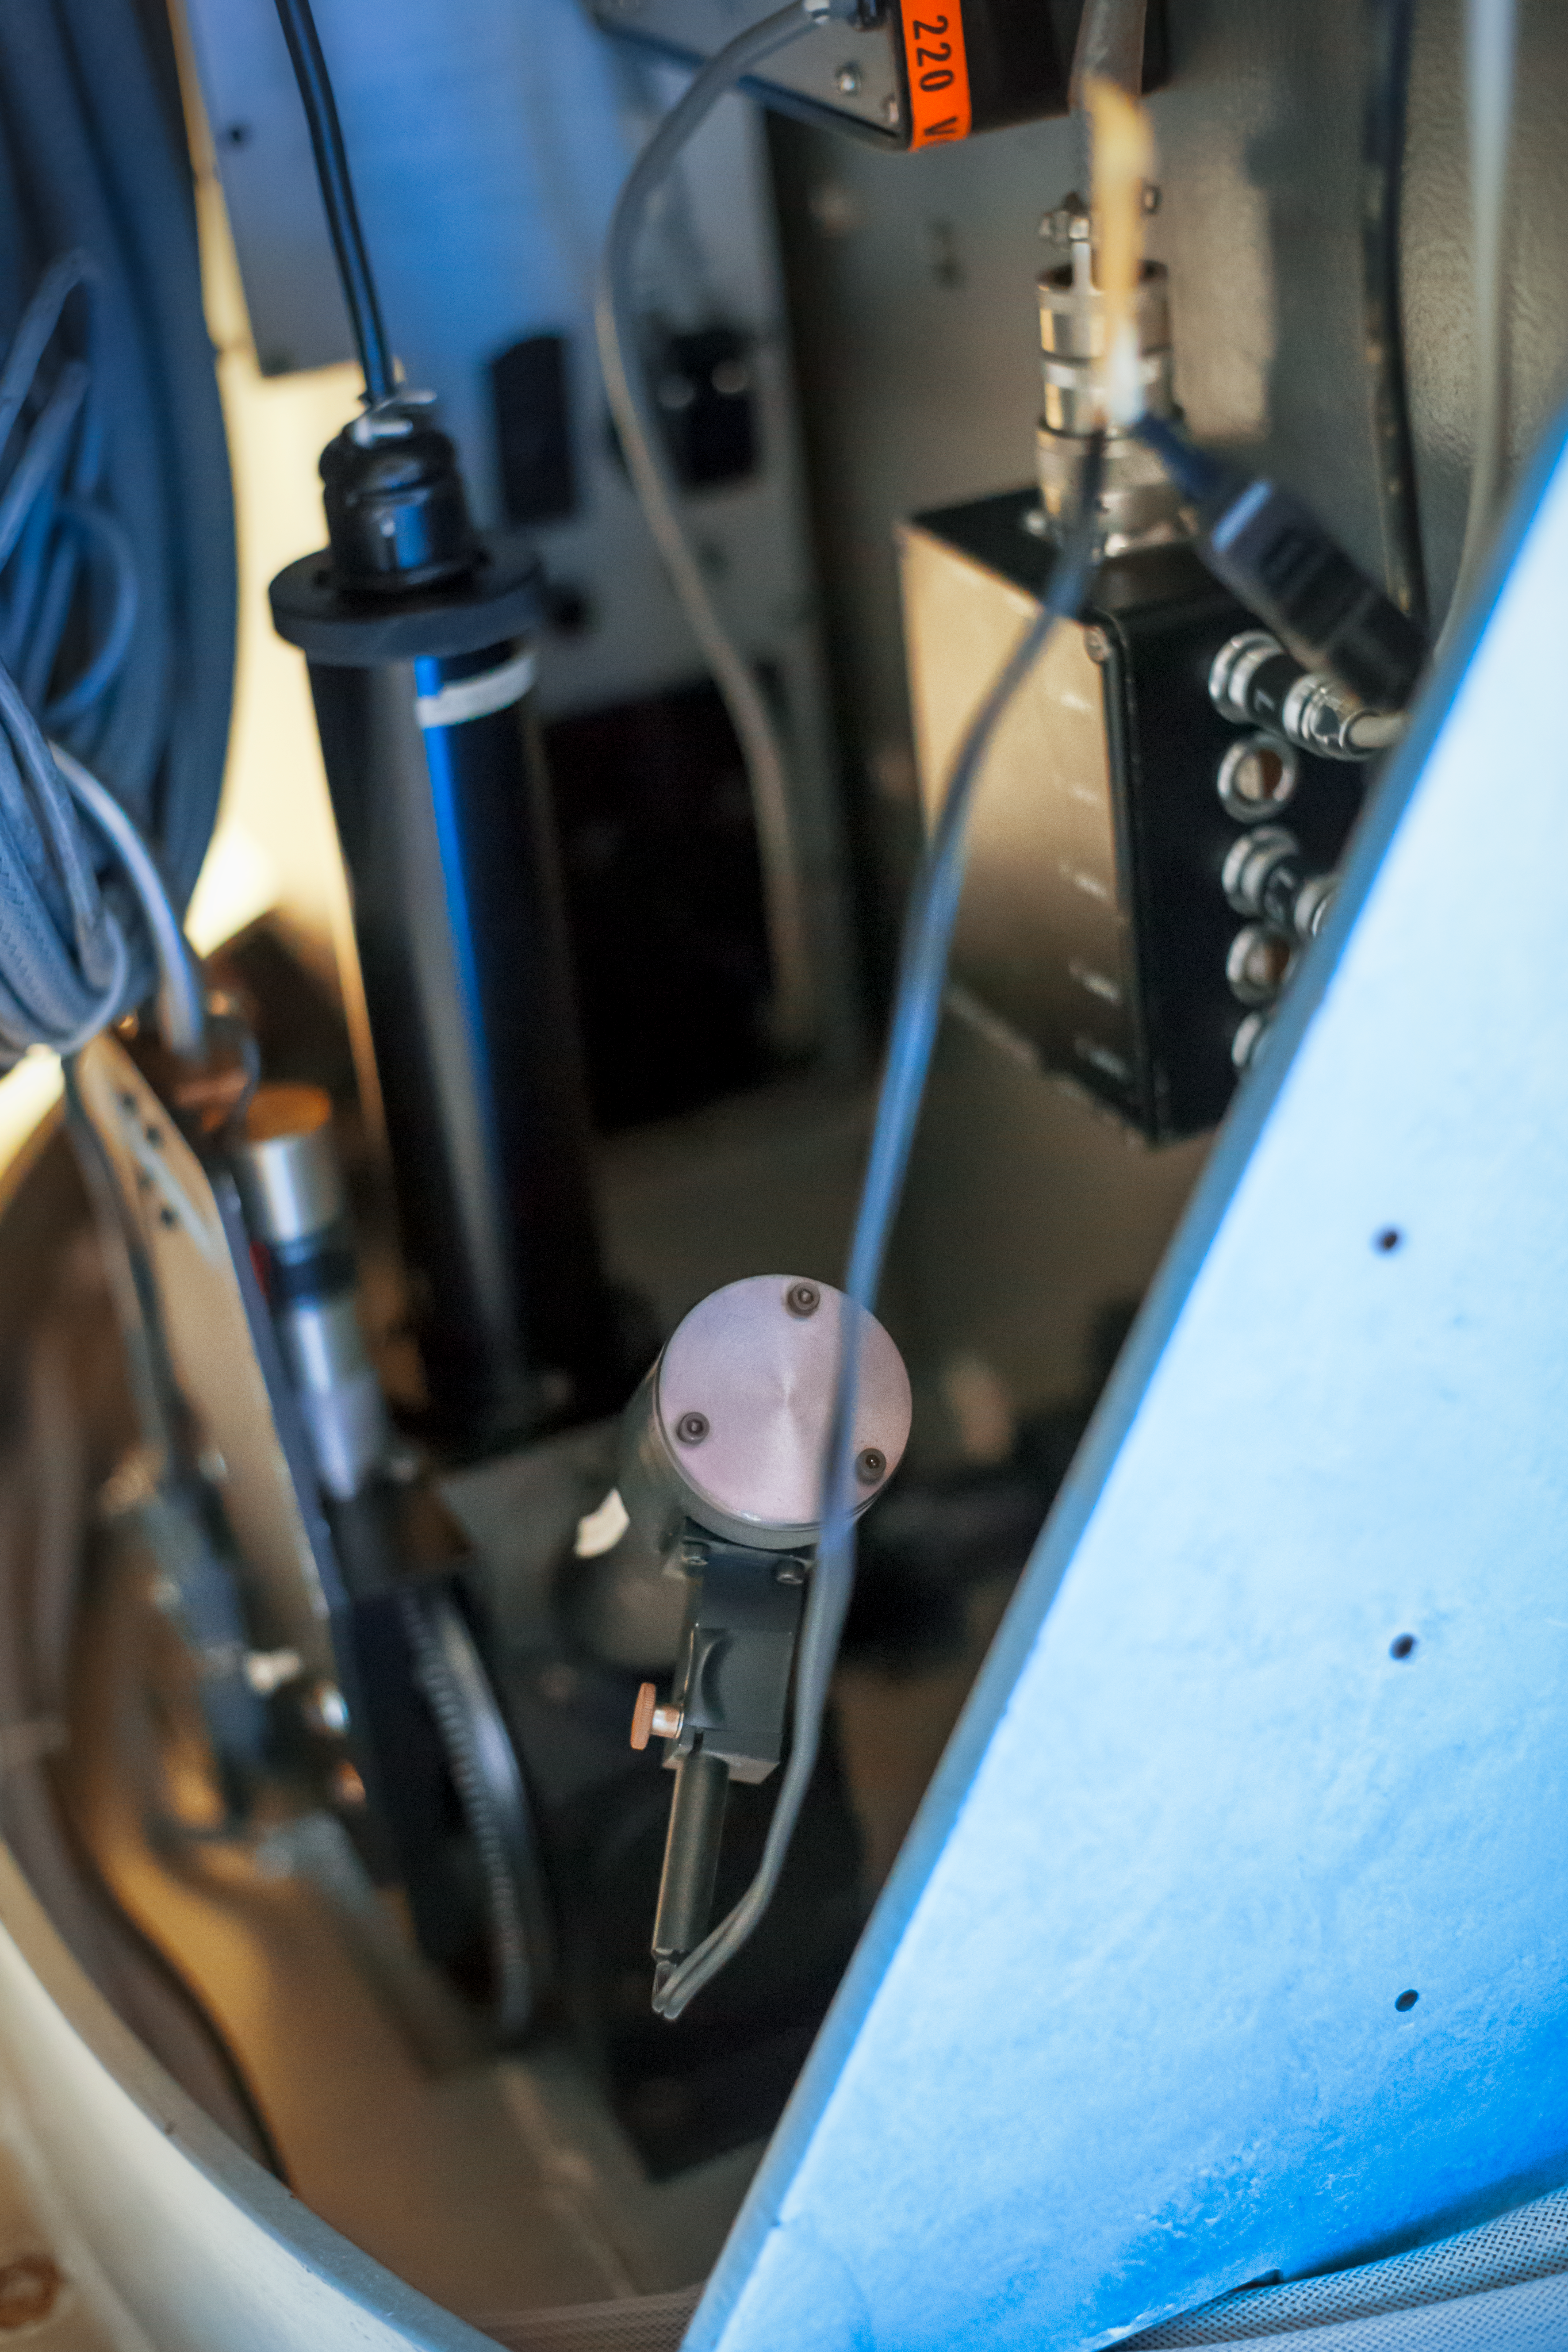

CASPEC's interior

Detail of the CASPEC instrument at the La Silla Observatory.

Credit: ESO